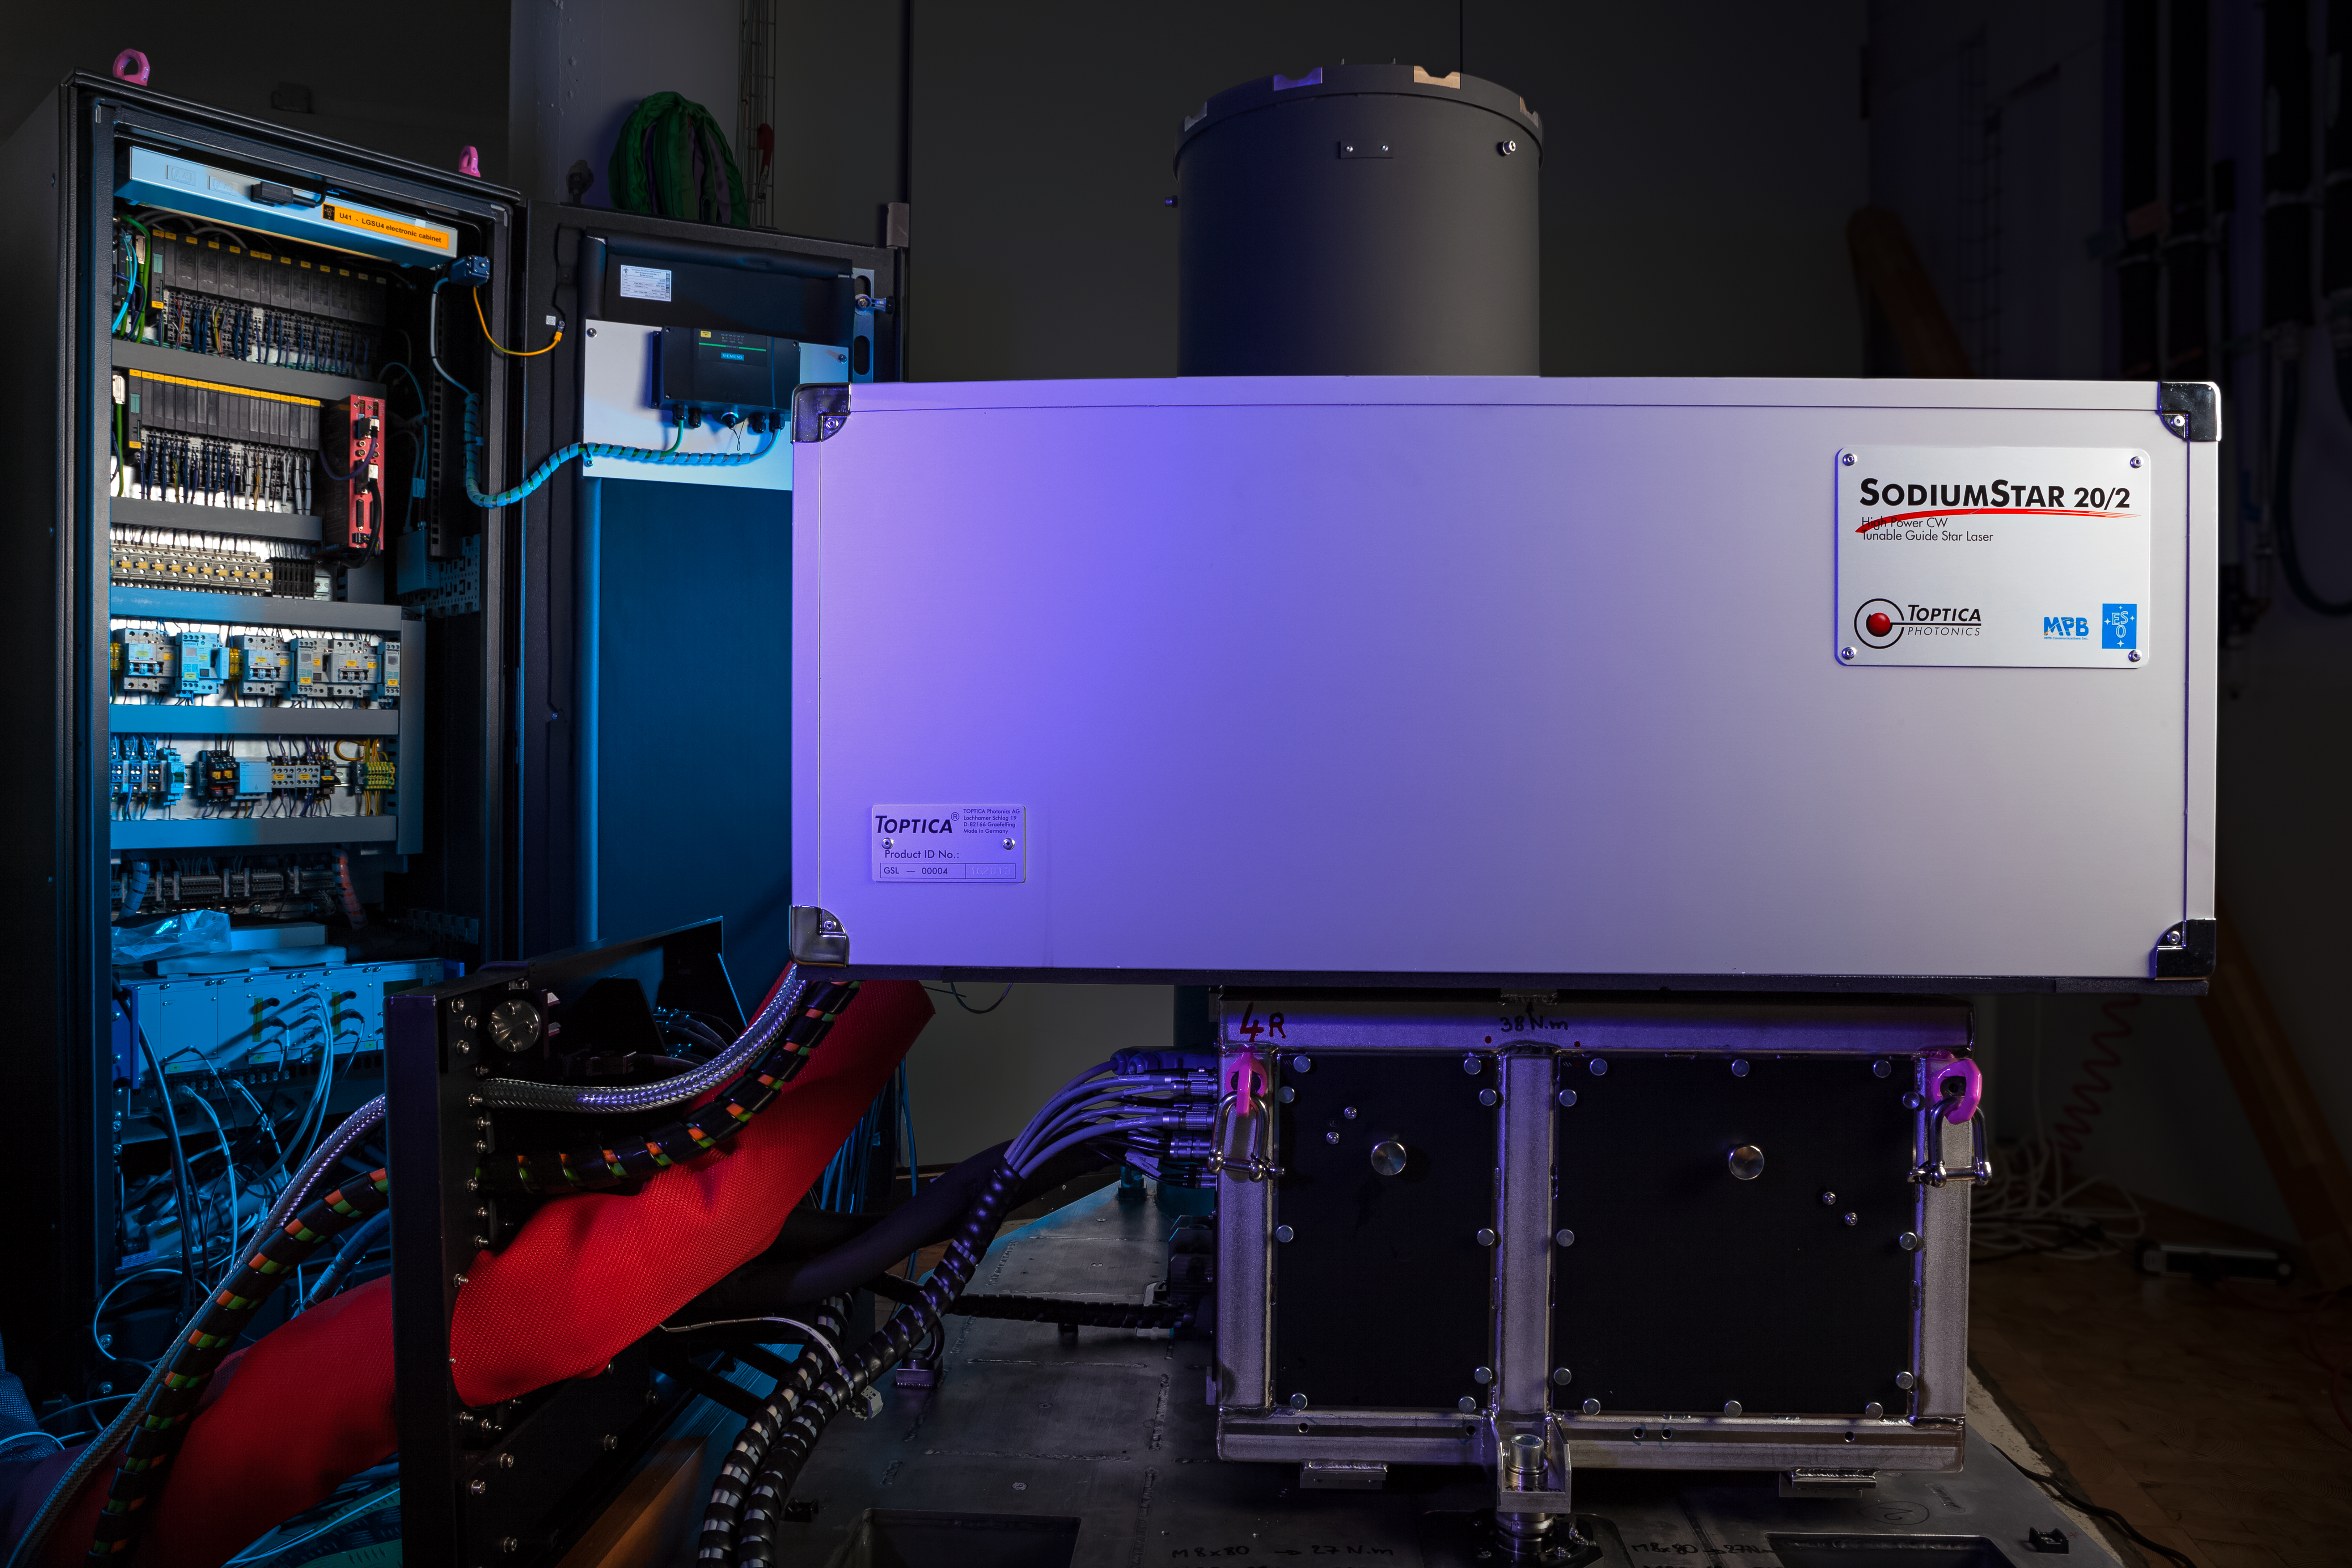

One of the units of the Four Laser Guide Star Facility for the VLT

All four laser units that form the Four Laser Guide Star Facility — a core part of the Adaptive Optics Facility for ESO’s Very Large Telescope — were accepted by ESO and shipped to Chile in November 2015. This is a major step towards establishing the VLT Unit Telescope 4 as a fully adaptive telescope with much enhanced image quality.

This picture shows one of the units undergoing final testing shortly before it was packed for shipping.

Credit: ESO/M. Zamani